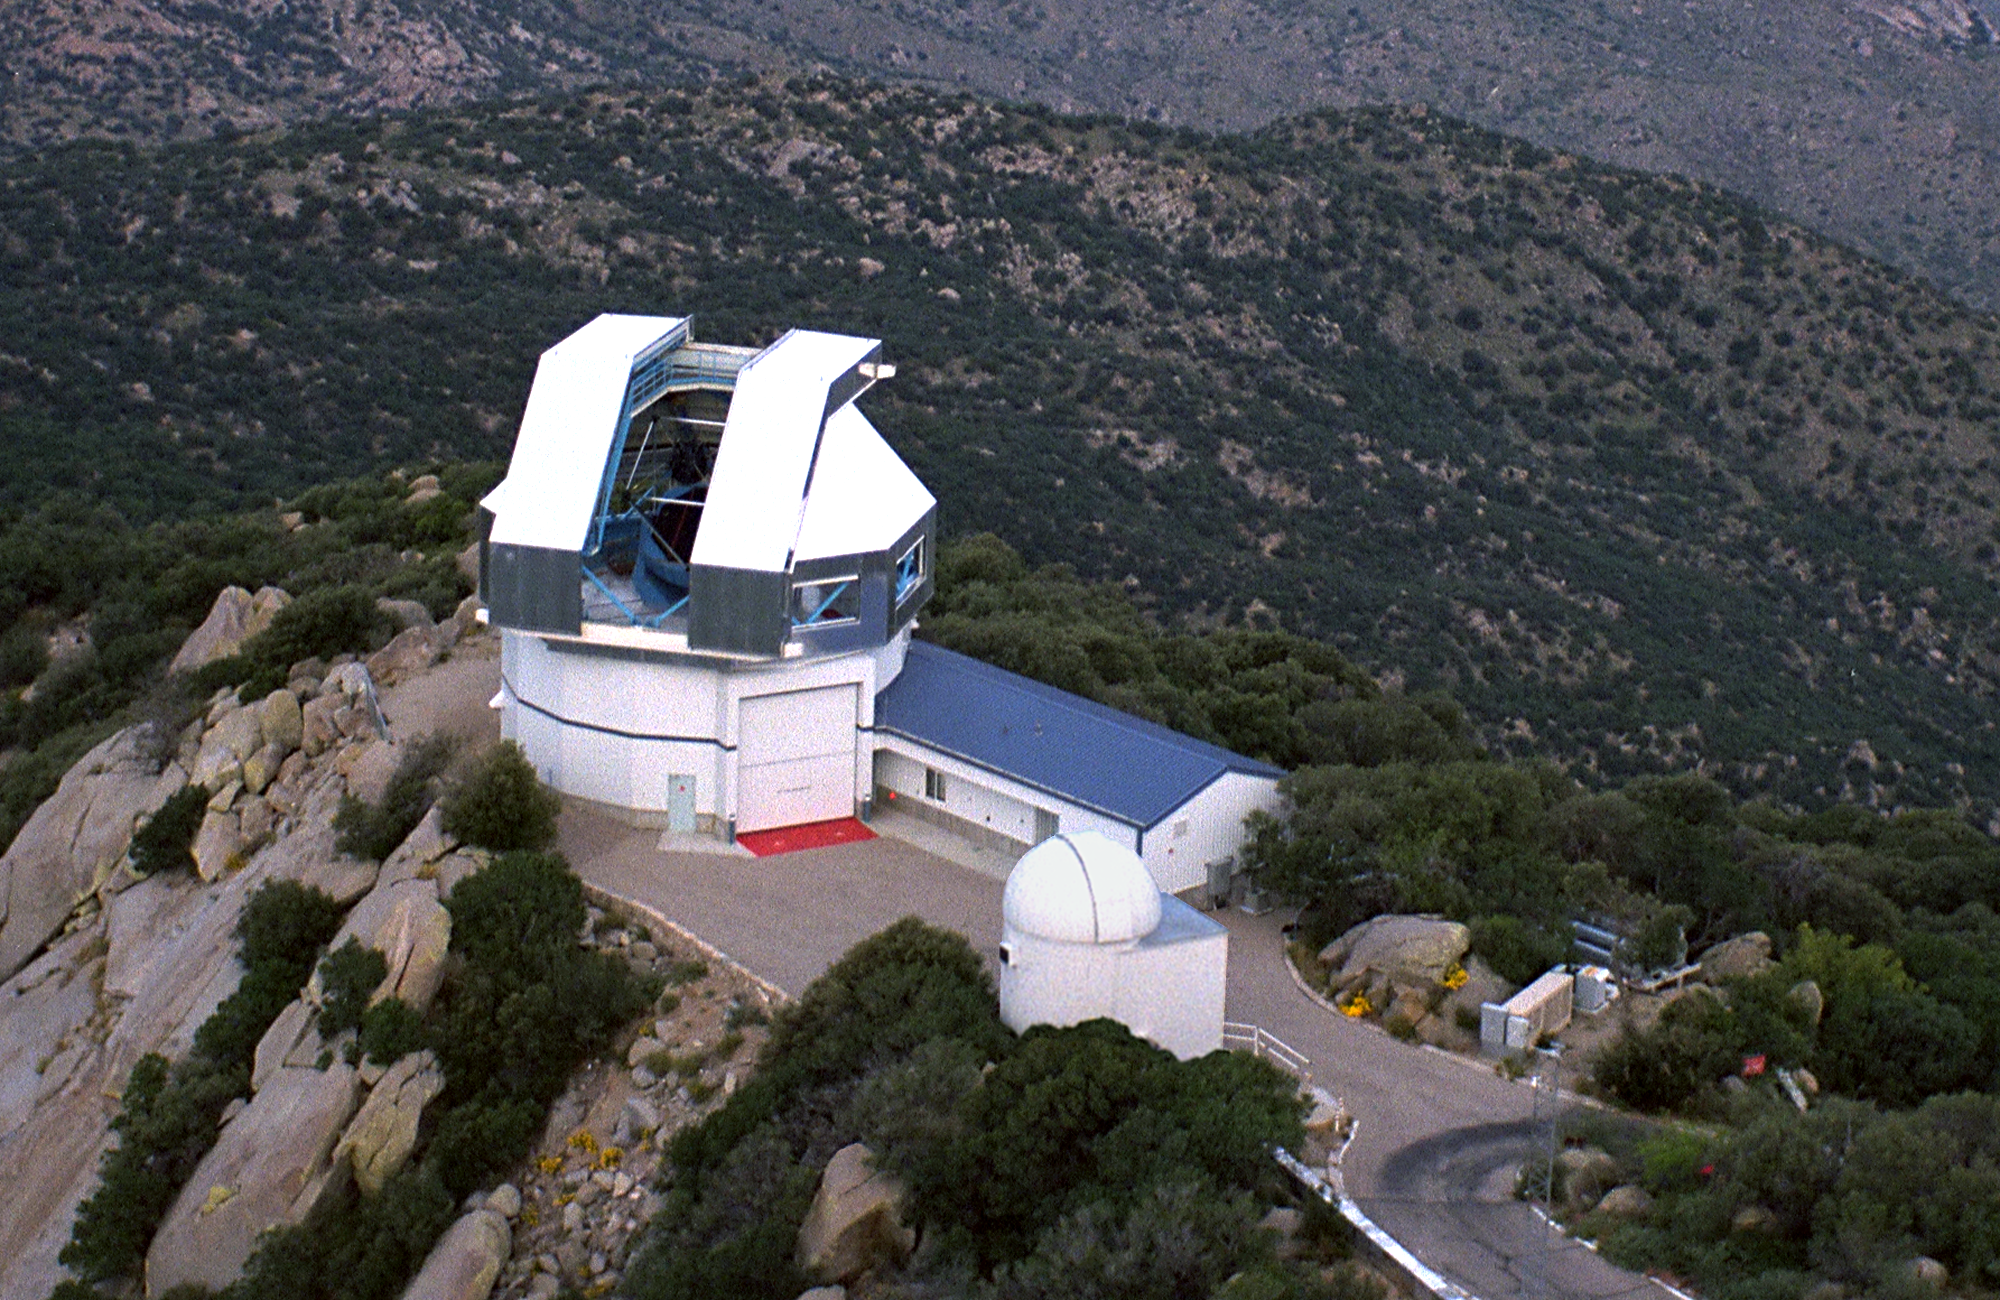

WIYN 3.5m telescope

The WIYN (Wisconsin-Indiana-Yale-NOAO) 3.5-meter telescope in an aerial view. A variety of aerial views can be found under the facilities category.

Credit: NOIRLab/NSF/AURA